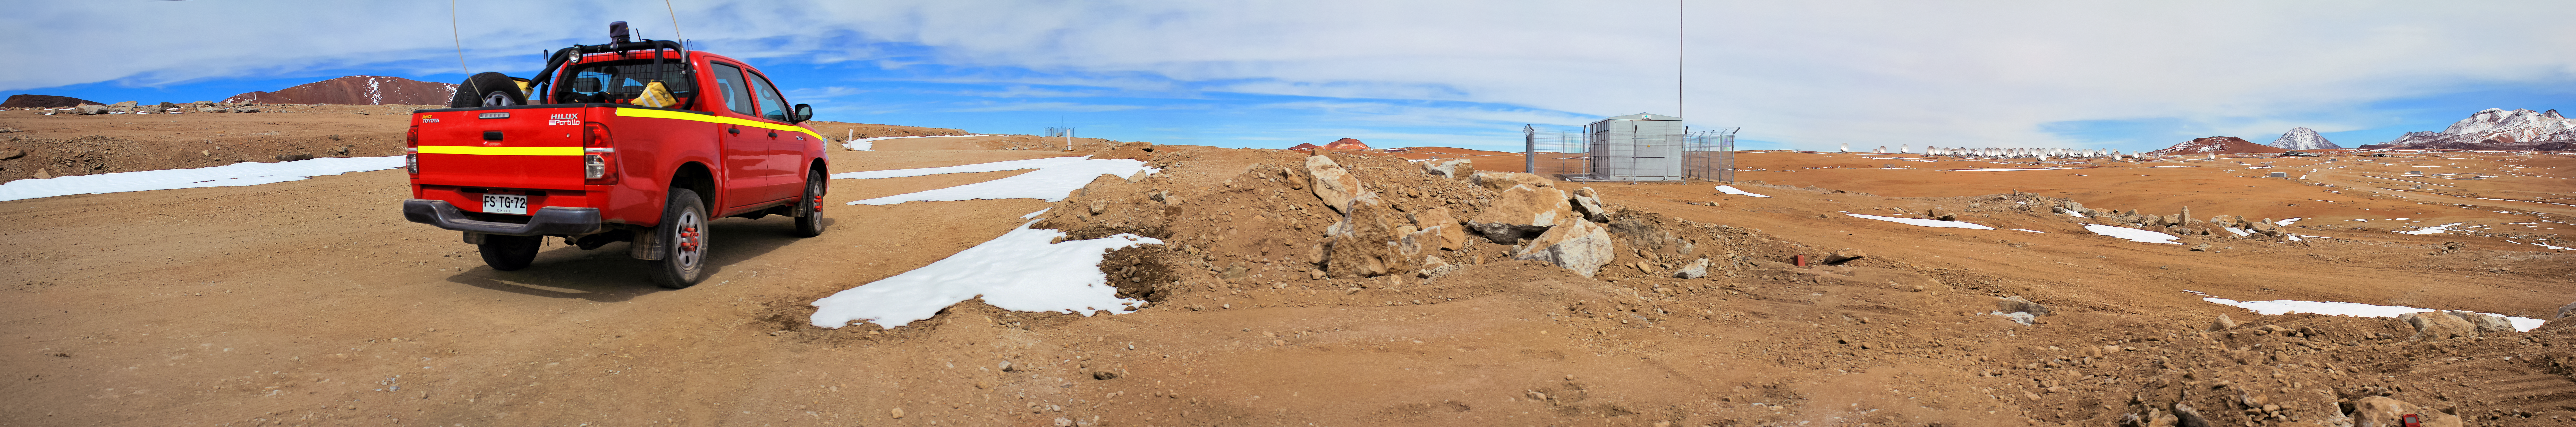

Watching over Chajnantor

Patches of snow litter the ground in this panorama of Chajnantor plateau, 5000-m up in the Chilean Andes. The dry desert landscape is interrupted in the distance by the huddle of radio dishes comprising the Atacama Large Millimeter/submillimeter Array (ALMA). Multiple snow-topped peaks can be seen in the background.

Credit: D. Schreiner and S. Degezelle/ESO